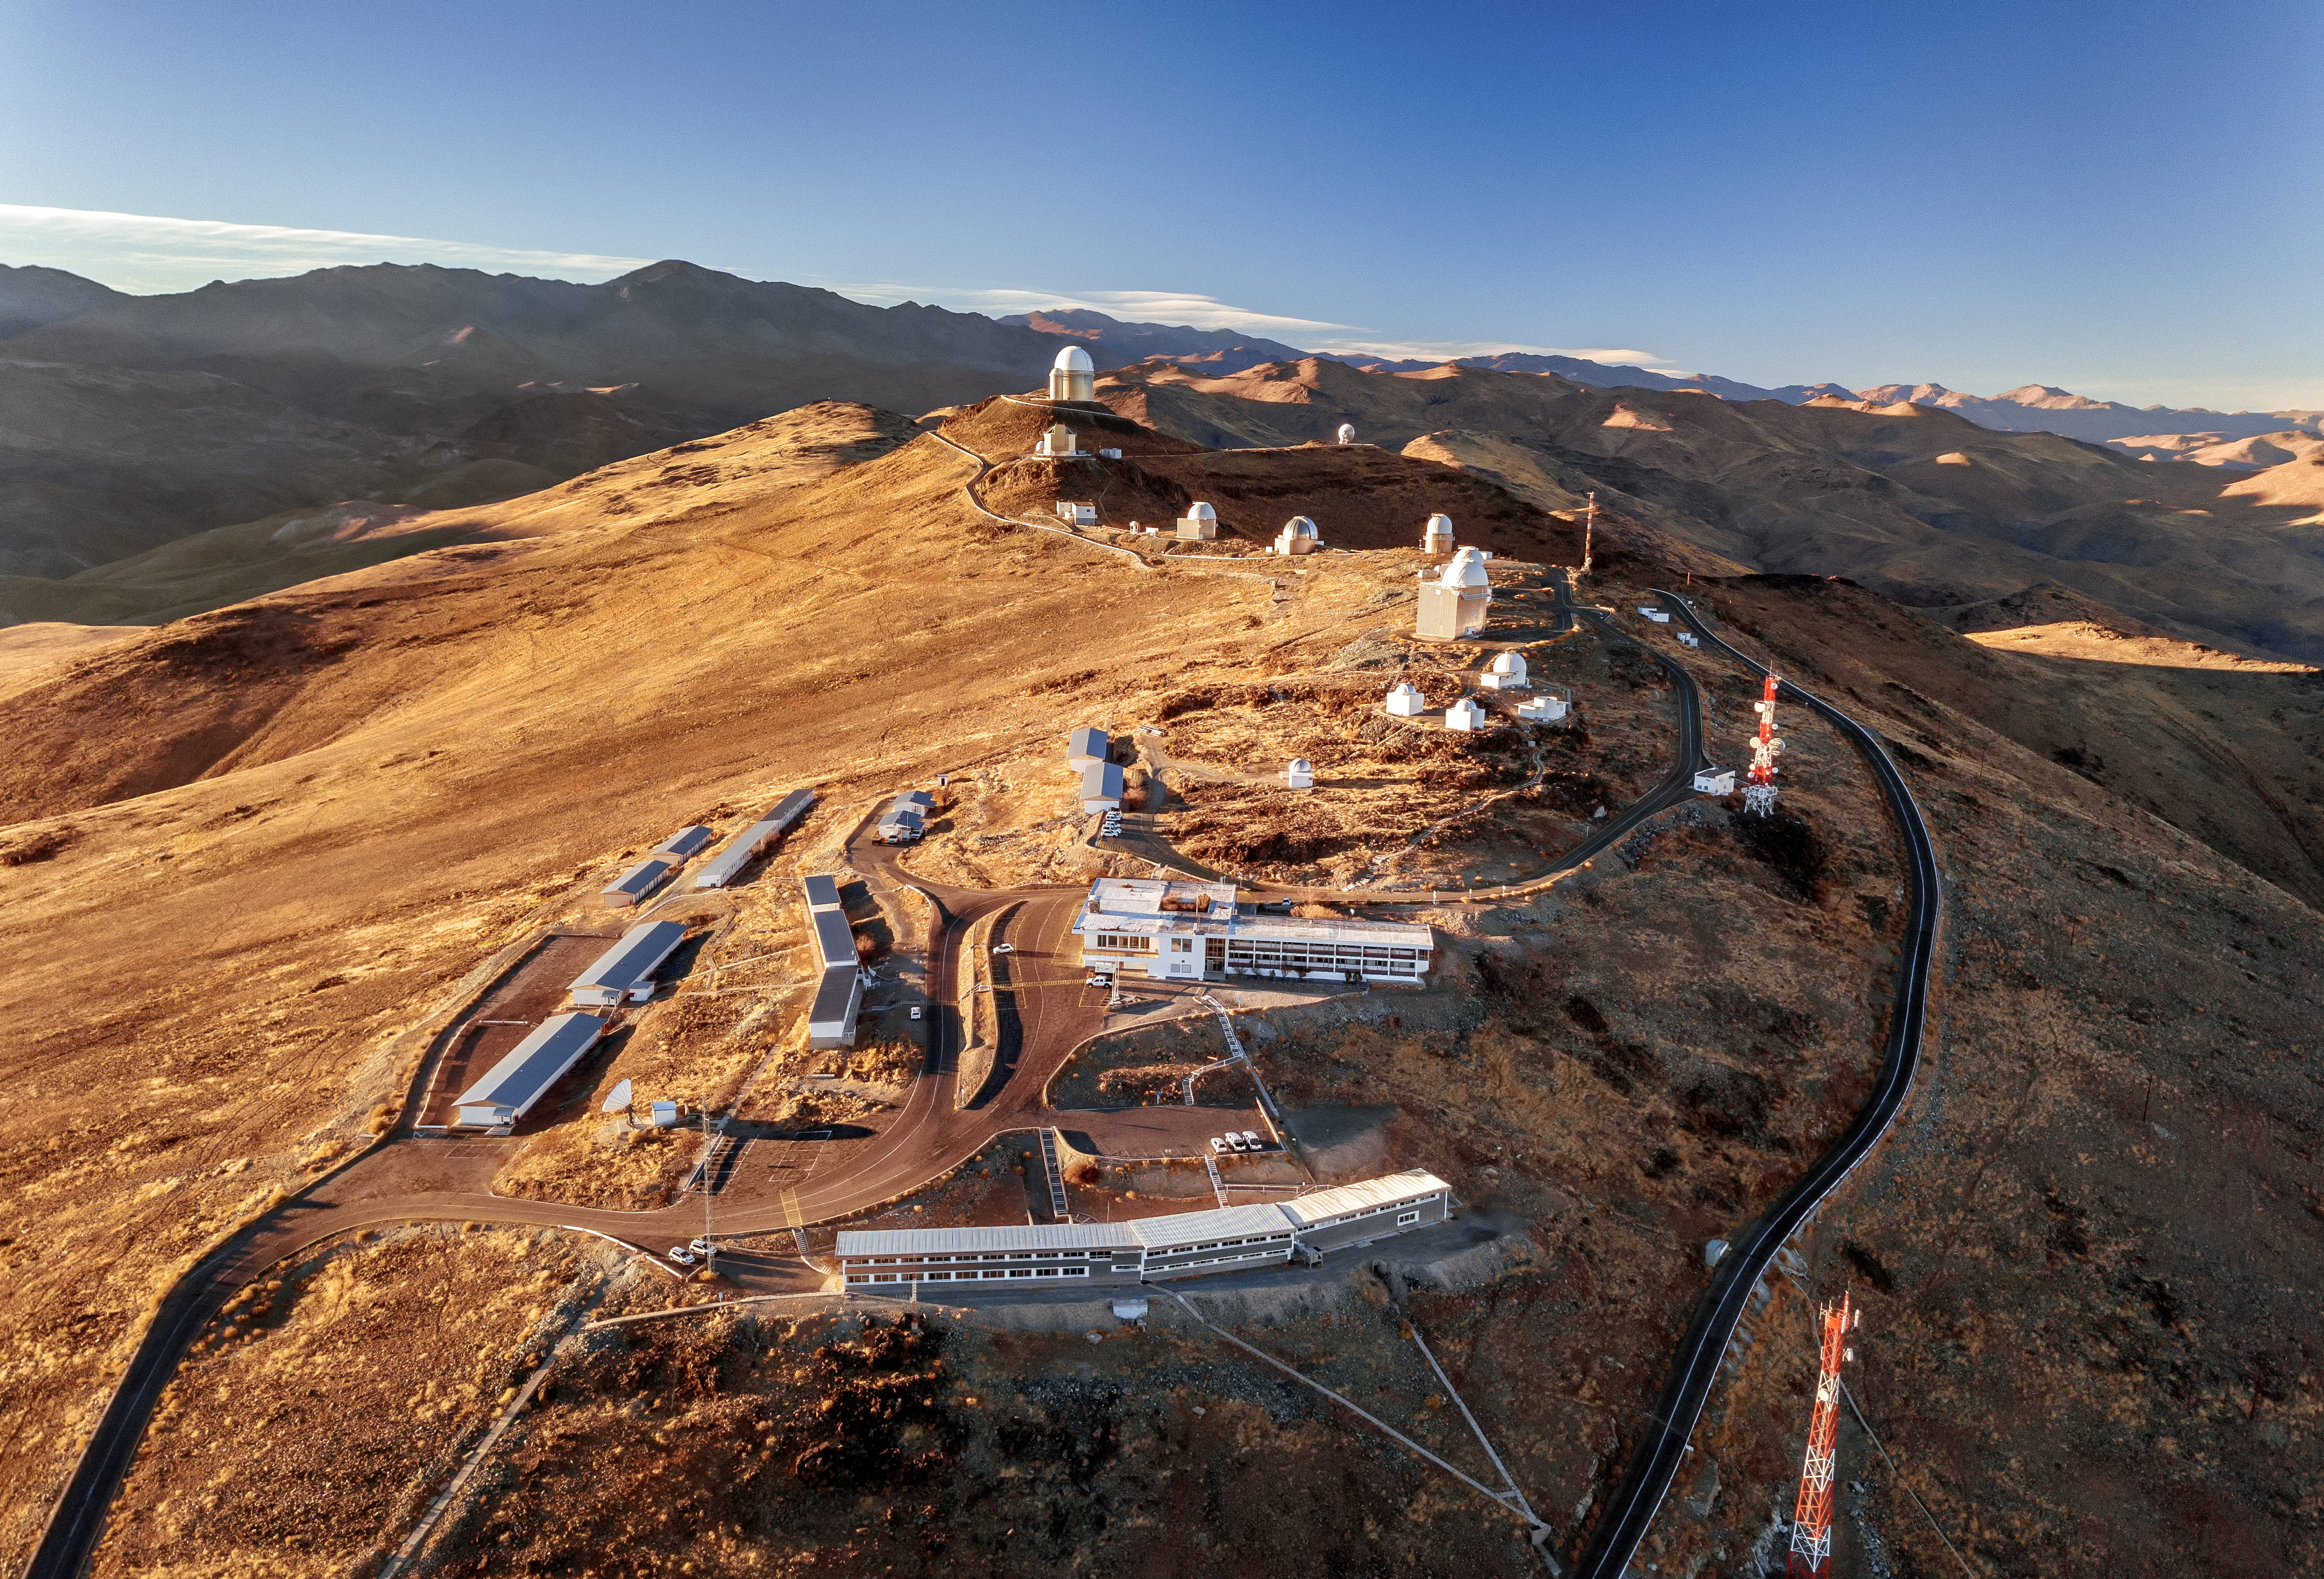

La Silla’s Family

This image showcases the many telescopes and buildings at ESO’s La Silla Observatory. This astronomical family can be seen here amidst the rugged landscape of the Atacama Desert in Chile. The long rectangular buildings in the foreground include the New Operations Building in front, with dormitories to the left and a hotel at the centre of the image. Heading on up the road, and the mountain, a host of telescope domes loom into view. Some of these telescopes are no longer in use, but of those that are, one that stands out is the ESO 3.6-metre telescope, located at the farthest and highest point in this picture.

Credit: ESO/G.Hüdepohl (atacamaphoto.com)